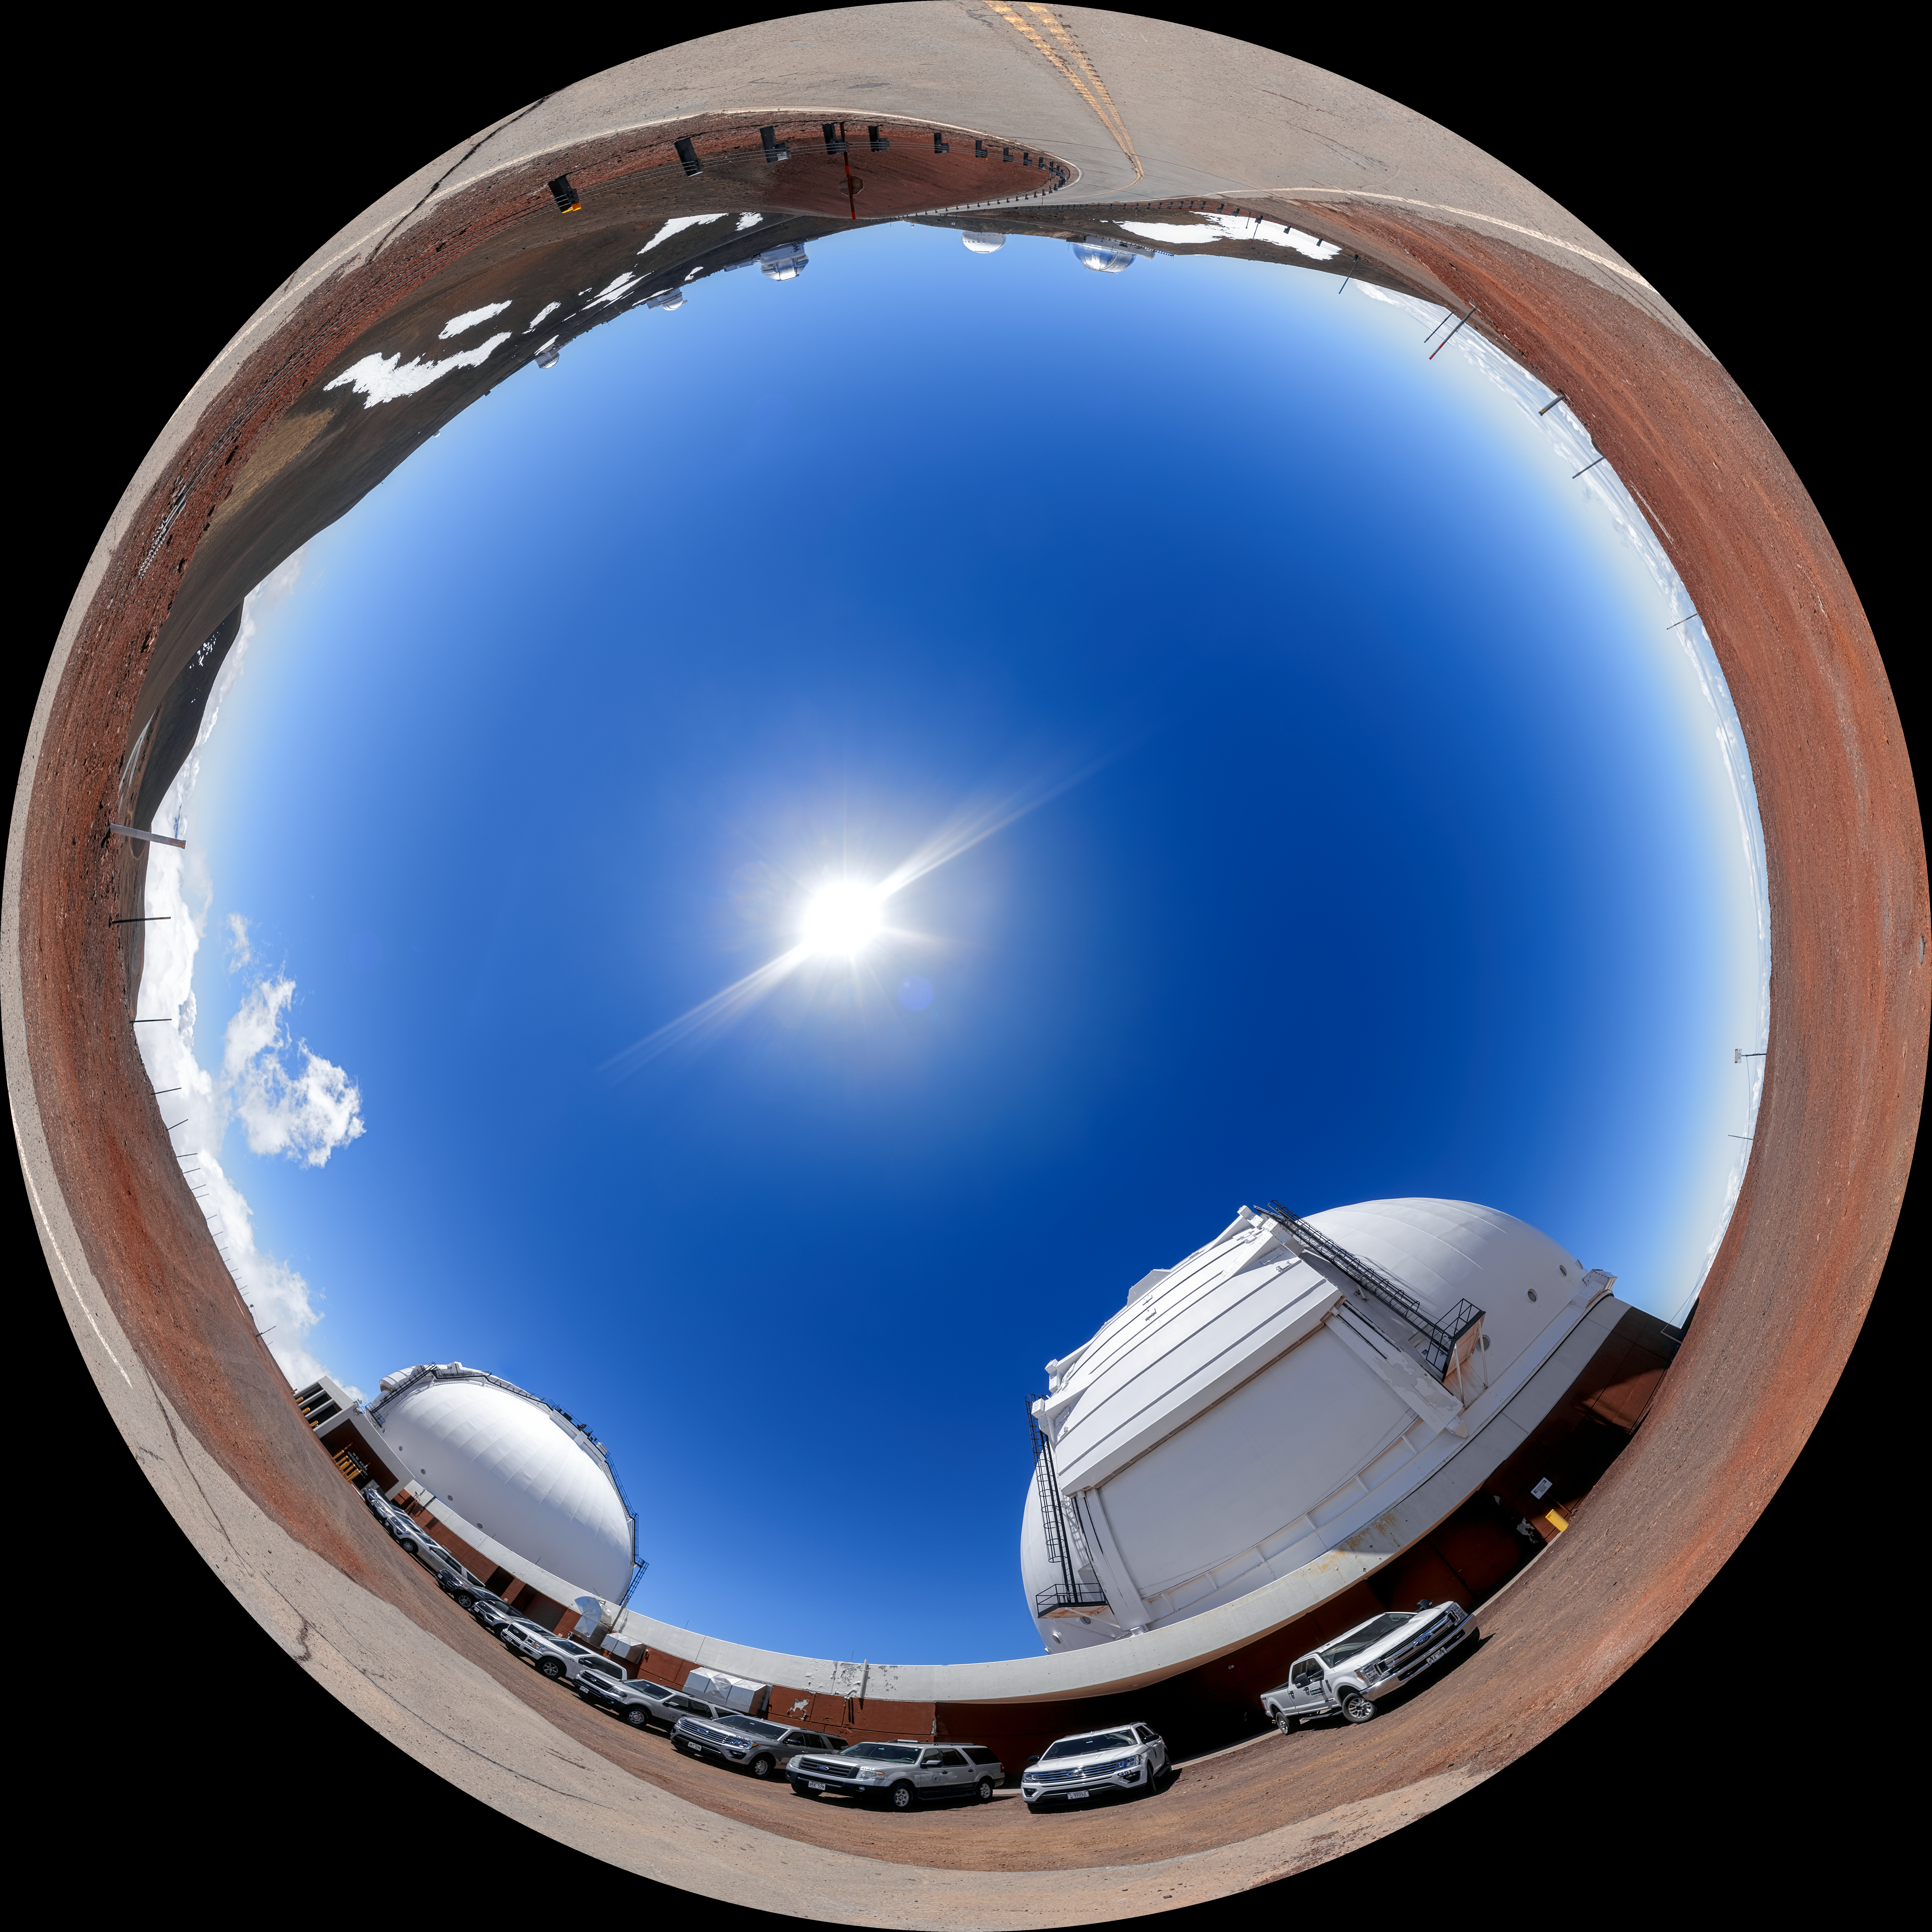

Maunakea Fulldome

A fulldome view of the facilities and telescopes near the summit of Maunakea in Hawaiʻi, including Gemini North, the northern member of the International Gemini Observatory, a Program of NSF NOIRLab.

A 360 panorama version of this image can be viewed here.

Credit: International Gemini Observatory/NOIRLab/NSF/AURA/P. Horálek